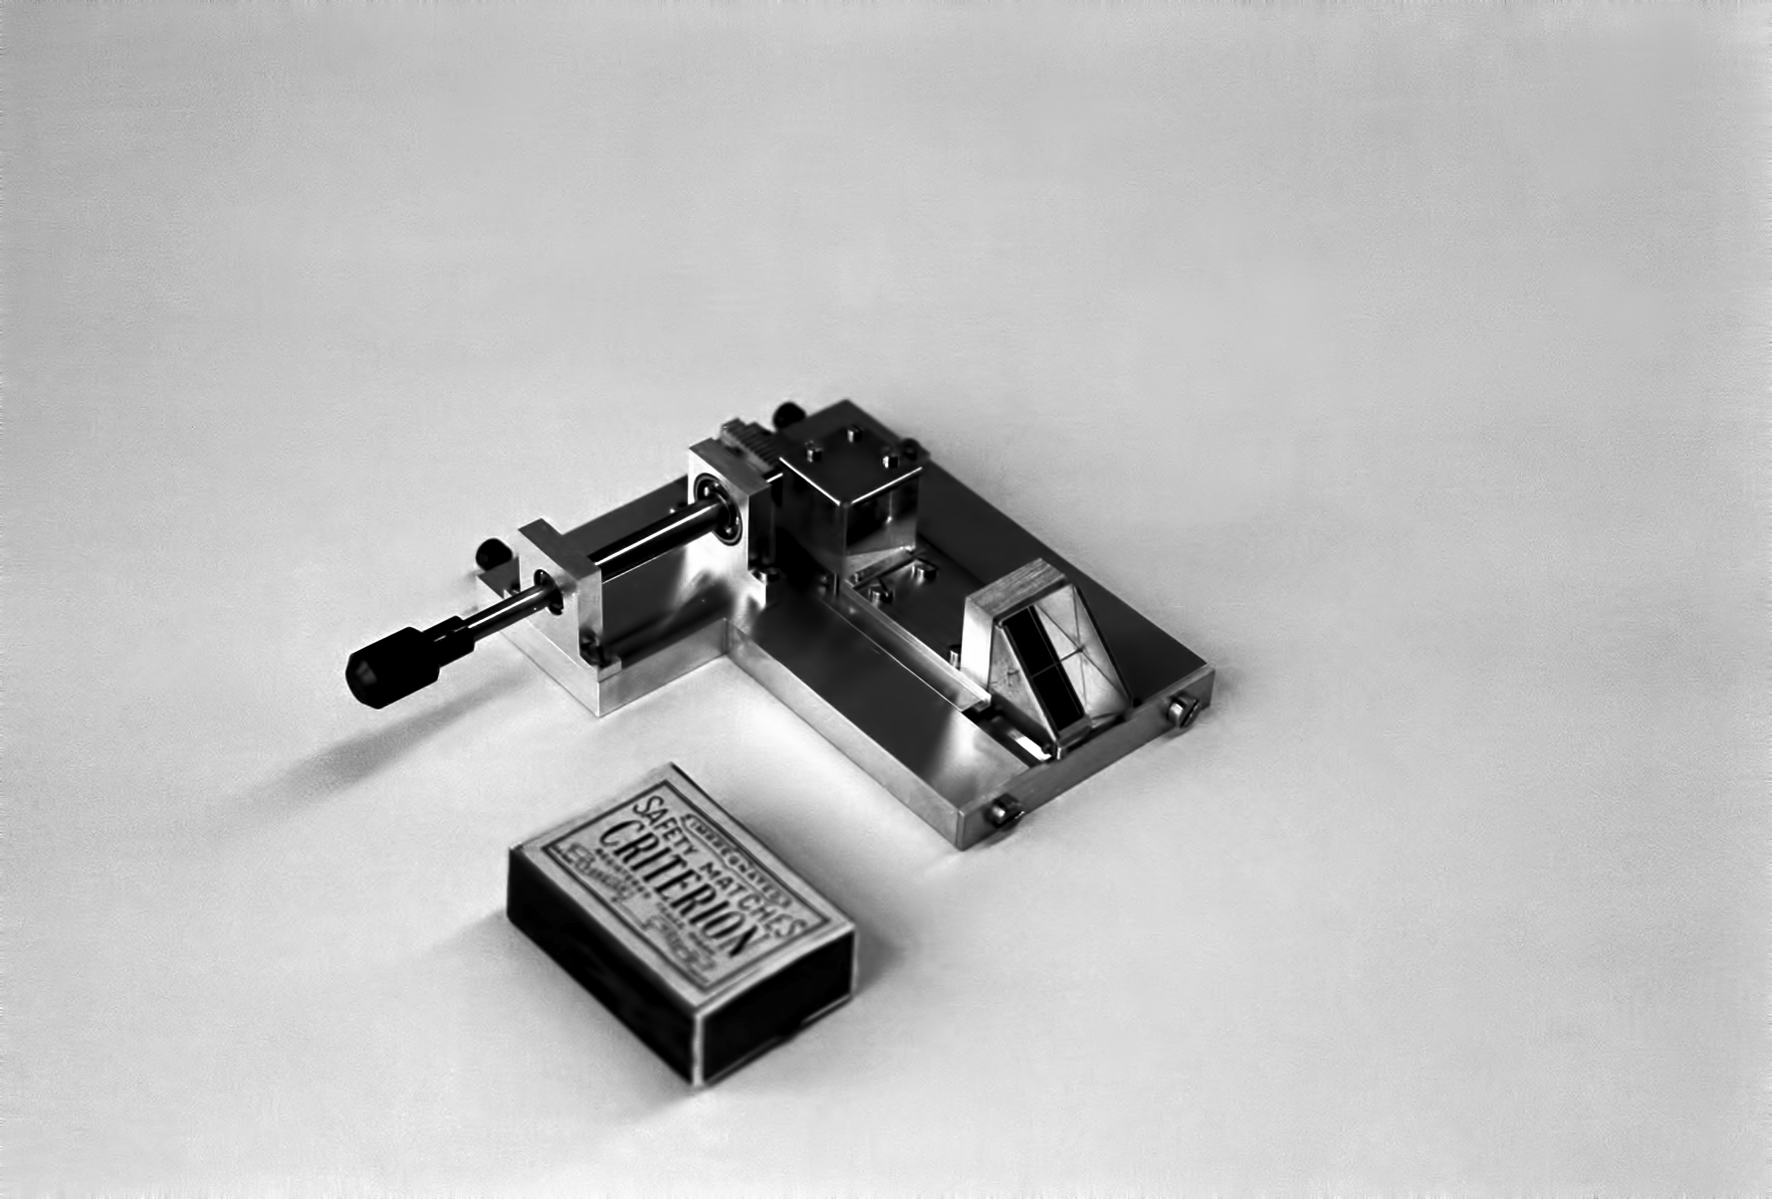

Assembling the ESO 1-metre telescope

The ESO 1-metre telescope was the first telescope installed at the La Silla Observatory, in 1966. It was used until 1994 as a photometric telescope, both in the visible with a single channel photometer, and in the infrared with an InSb photometer and a bolometer. Since 1994 it has been fully dedicated to the DENIS project.

Credit: ESO